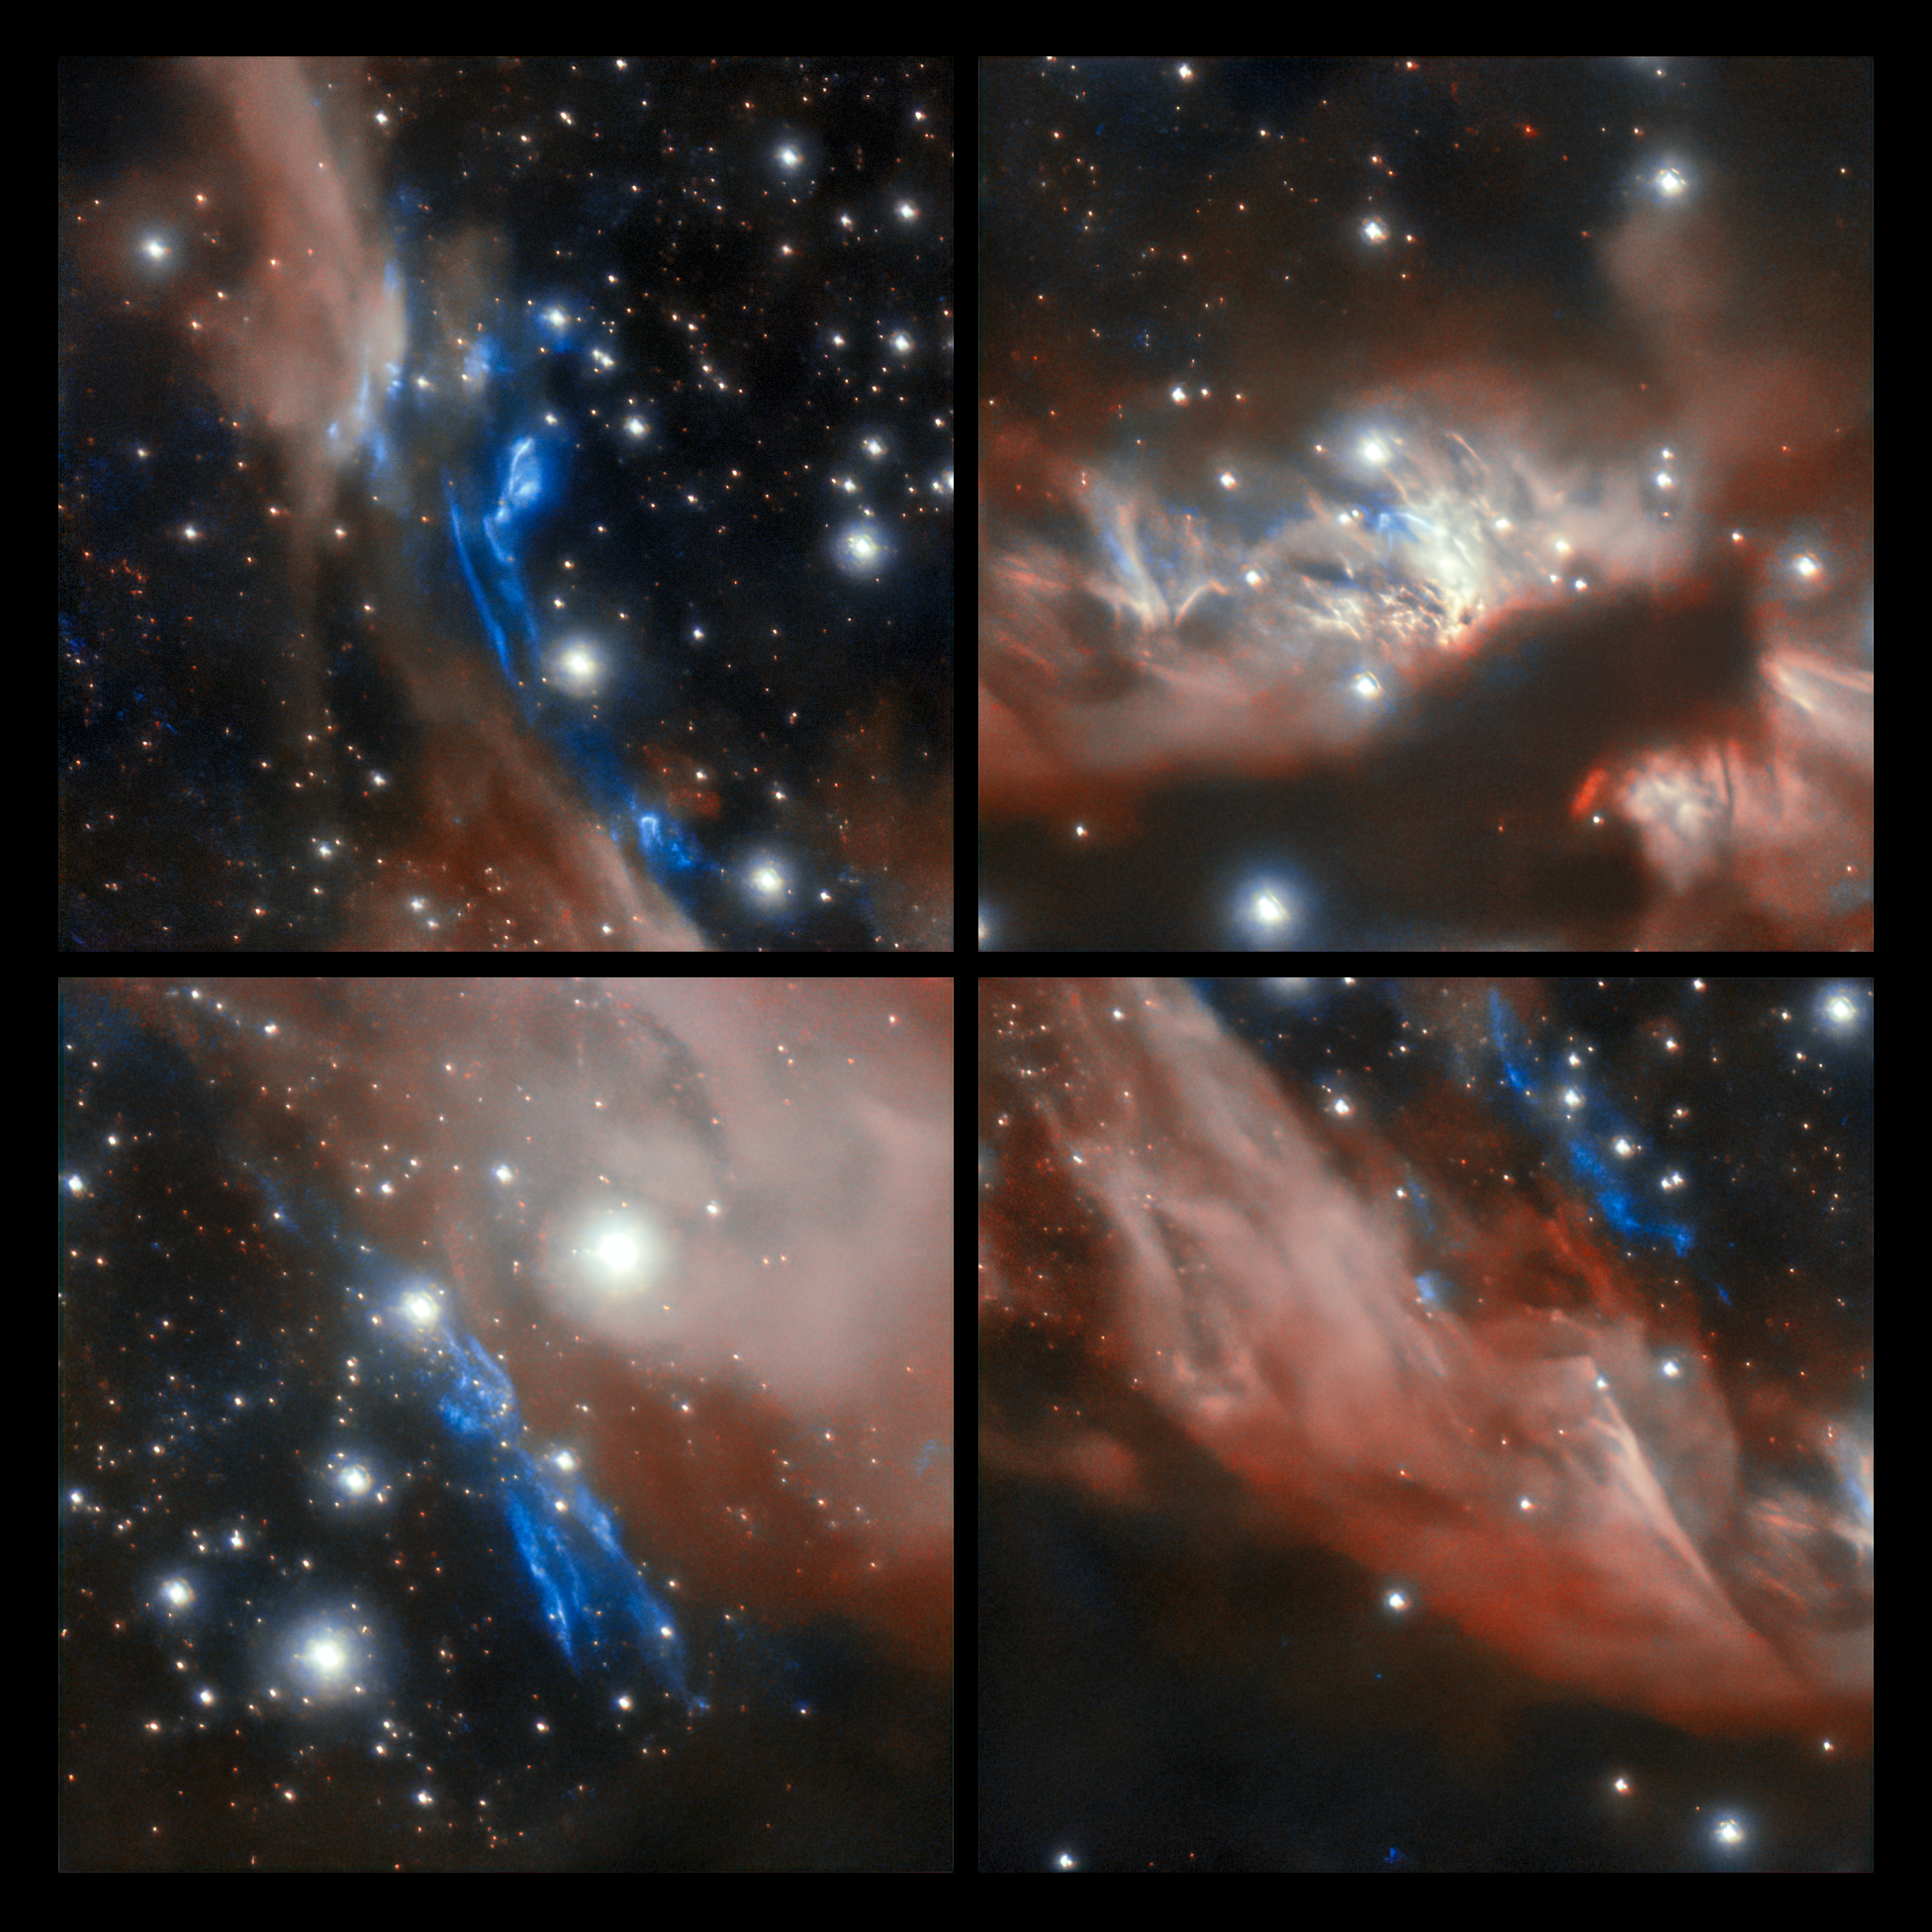

Excerpts of young stellar jet MHO 2147

This 4-image panel shows extracts of some of the interesting features of the young stellar jet MHO 2147. The upper right panel shows the center of the jet where the pale pink areas are nebula likely to contain massive young stars, surrounded by accretion disks, which are ejecting material to create a cavity. The pink color is caused by the reflection of scattered light from the central source on the cavity walls. In the other panels, the blue areas are diffuse clouds of molecular hydrogen excited by the collision between the surrounding material and material ejected by individual stars.

The image was captured from Chile by the international Gemini Observatory, a Program of NSF's NOIRLab.

Credit: International Gemini Observatory/NOIRLab/NSF/AURA Acknowledgments: Image processing: T.A. Rector (University of Alaska Anchorage/NSF NOIRLab), M. Zamani (NSF NOIRLab) & D. de Martin (NSF NOIRLab) Acknowledgments: PI: L. Ferrero (Universidad Nacional de Córdoba)